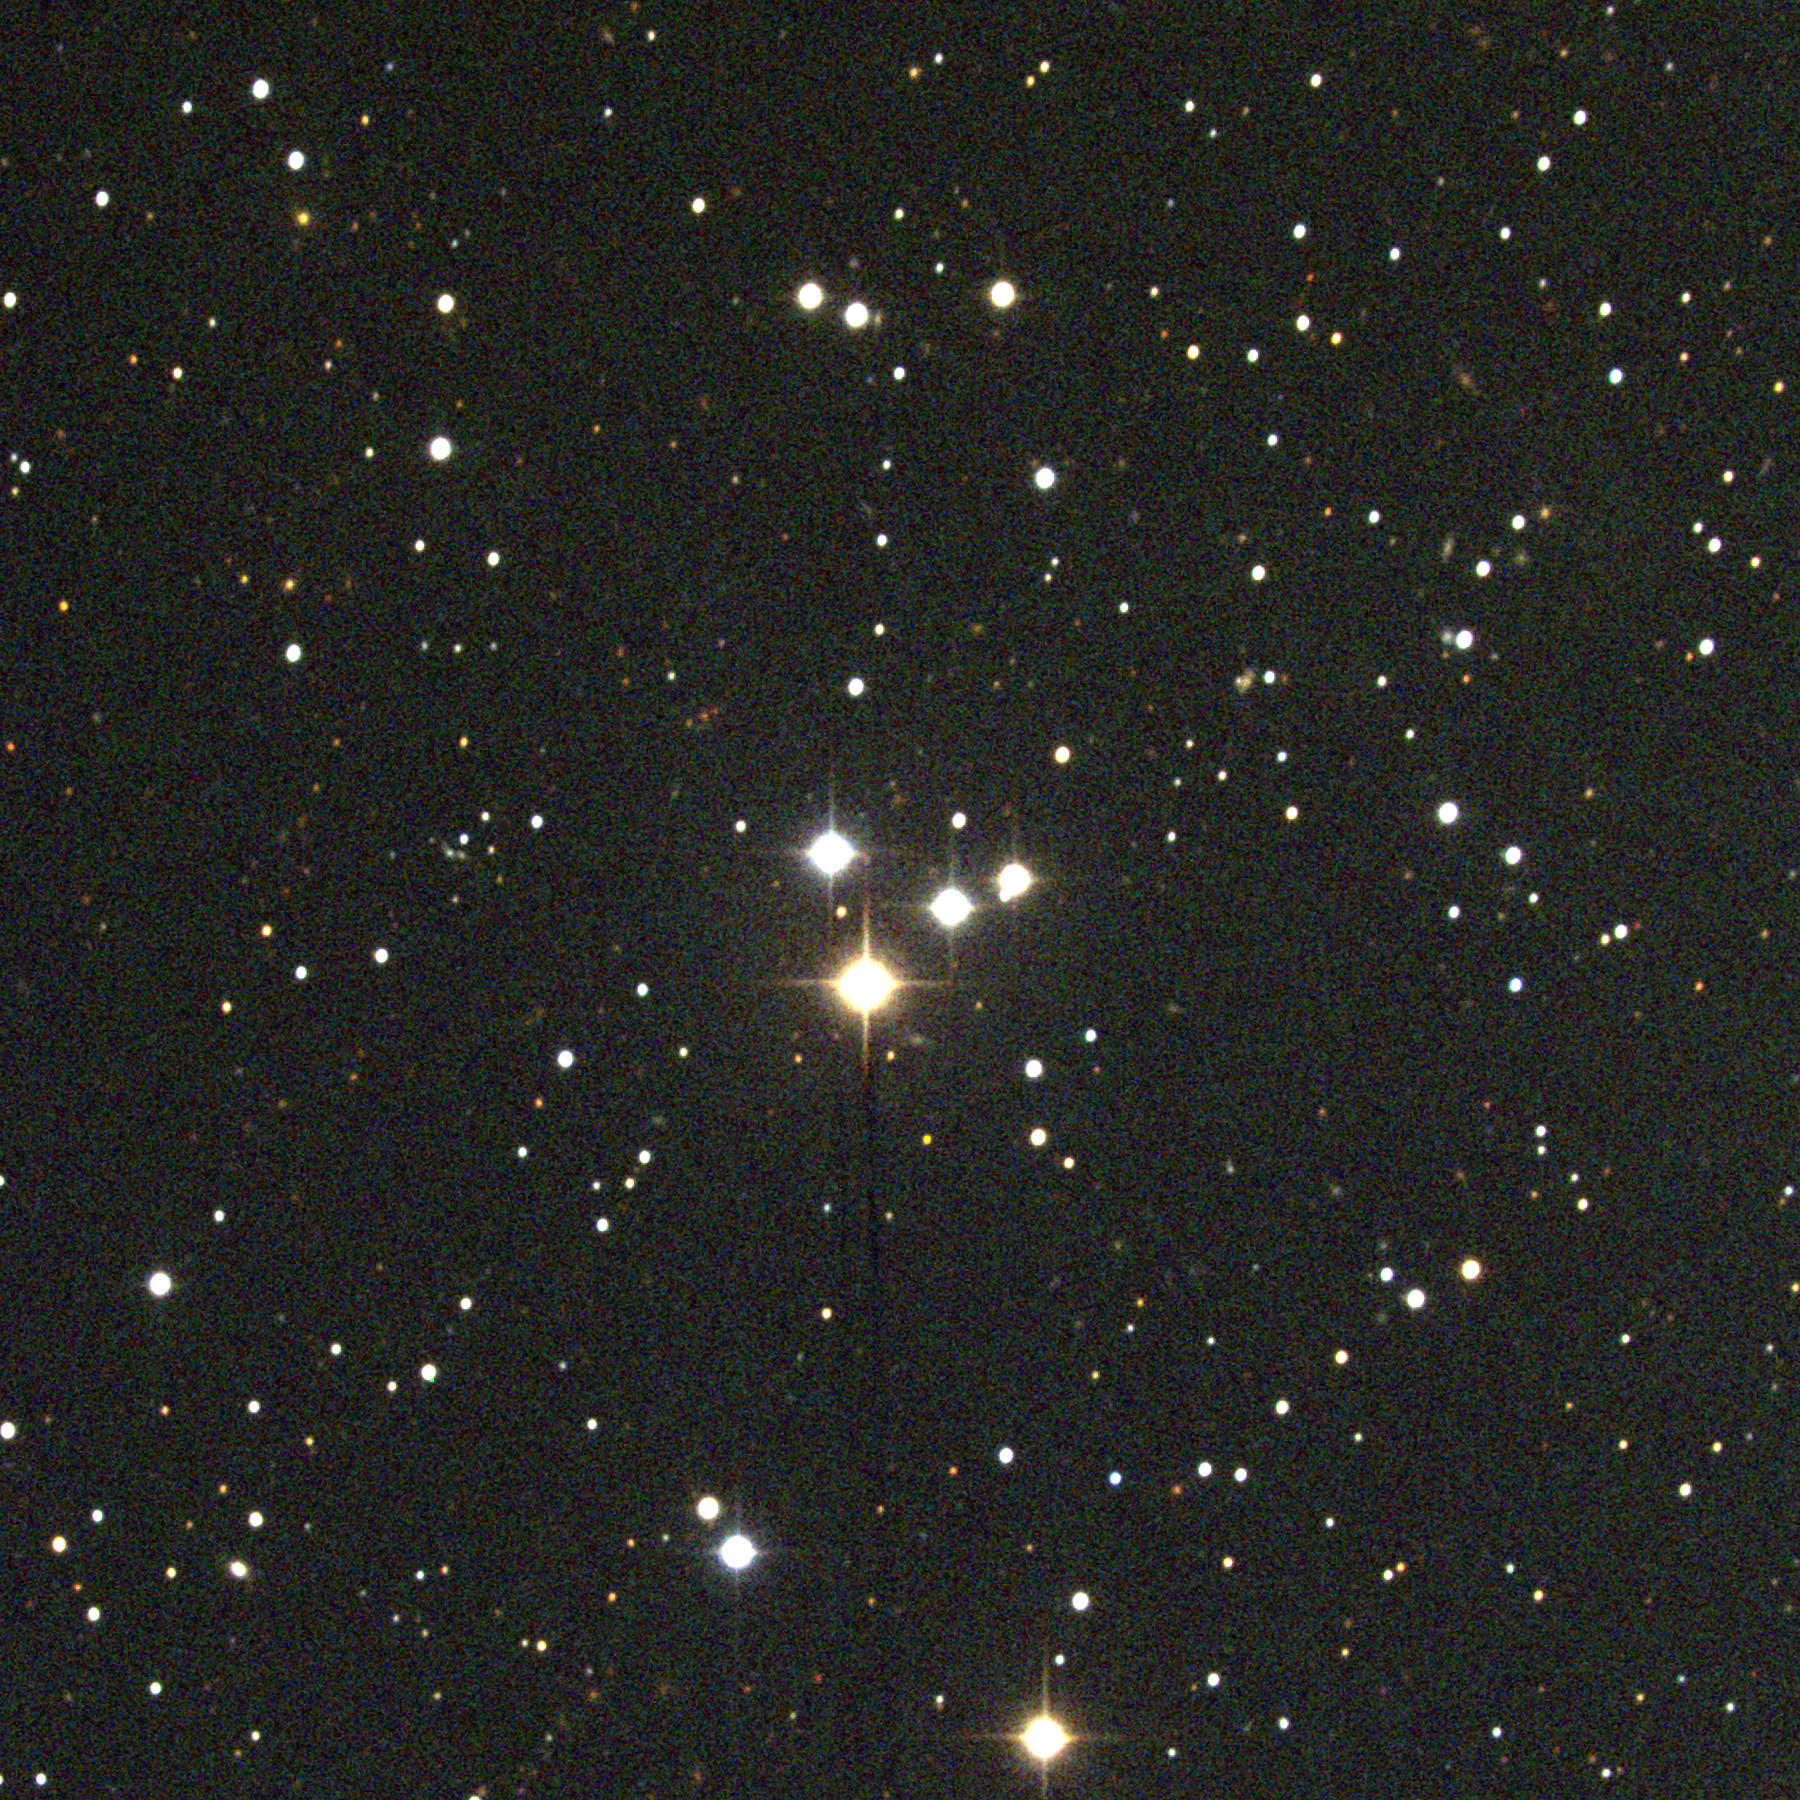

M73, NGC 6994

M73, a small open cluster in the constellation Aquarius, is a minor though genuine Messier object, probably appearing just nebulous enough through Messier's early-generation telescope to qualify. It is a group of four bright stars with not much else around. Although some people think it is an asterism, that is, an accidental grouping on the sky of unrelated stars, others think it may be a genuine physical group, though sparse (in the extreme). Very little research has so far been devoted to settling this question. This picture was taken with the Kitt Peak 0.9-meter telescope in July 1997 during the Research Experiences for Undergraduates (REU) program operated at the Kitt Peak National Observatory and supported by the National Science Foundation.

Credit: REU program/NOIRLab/NSF/AURA